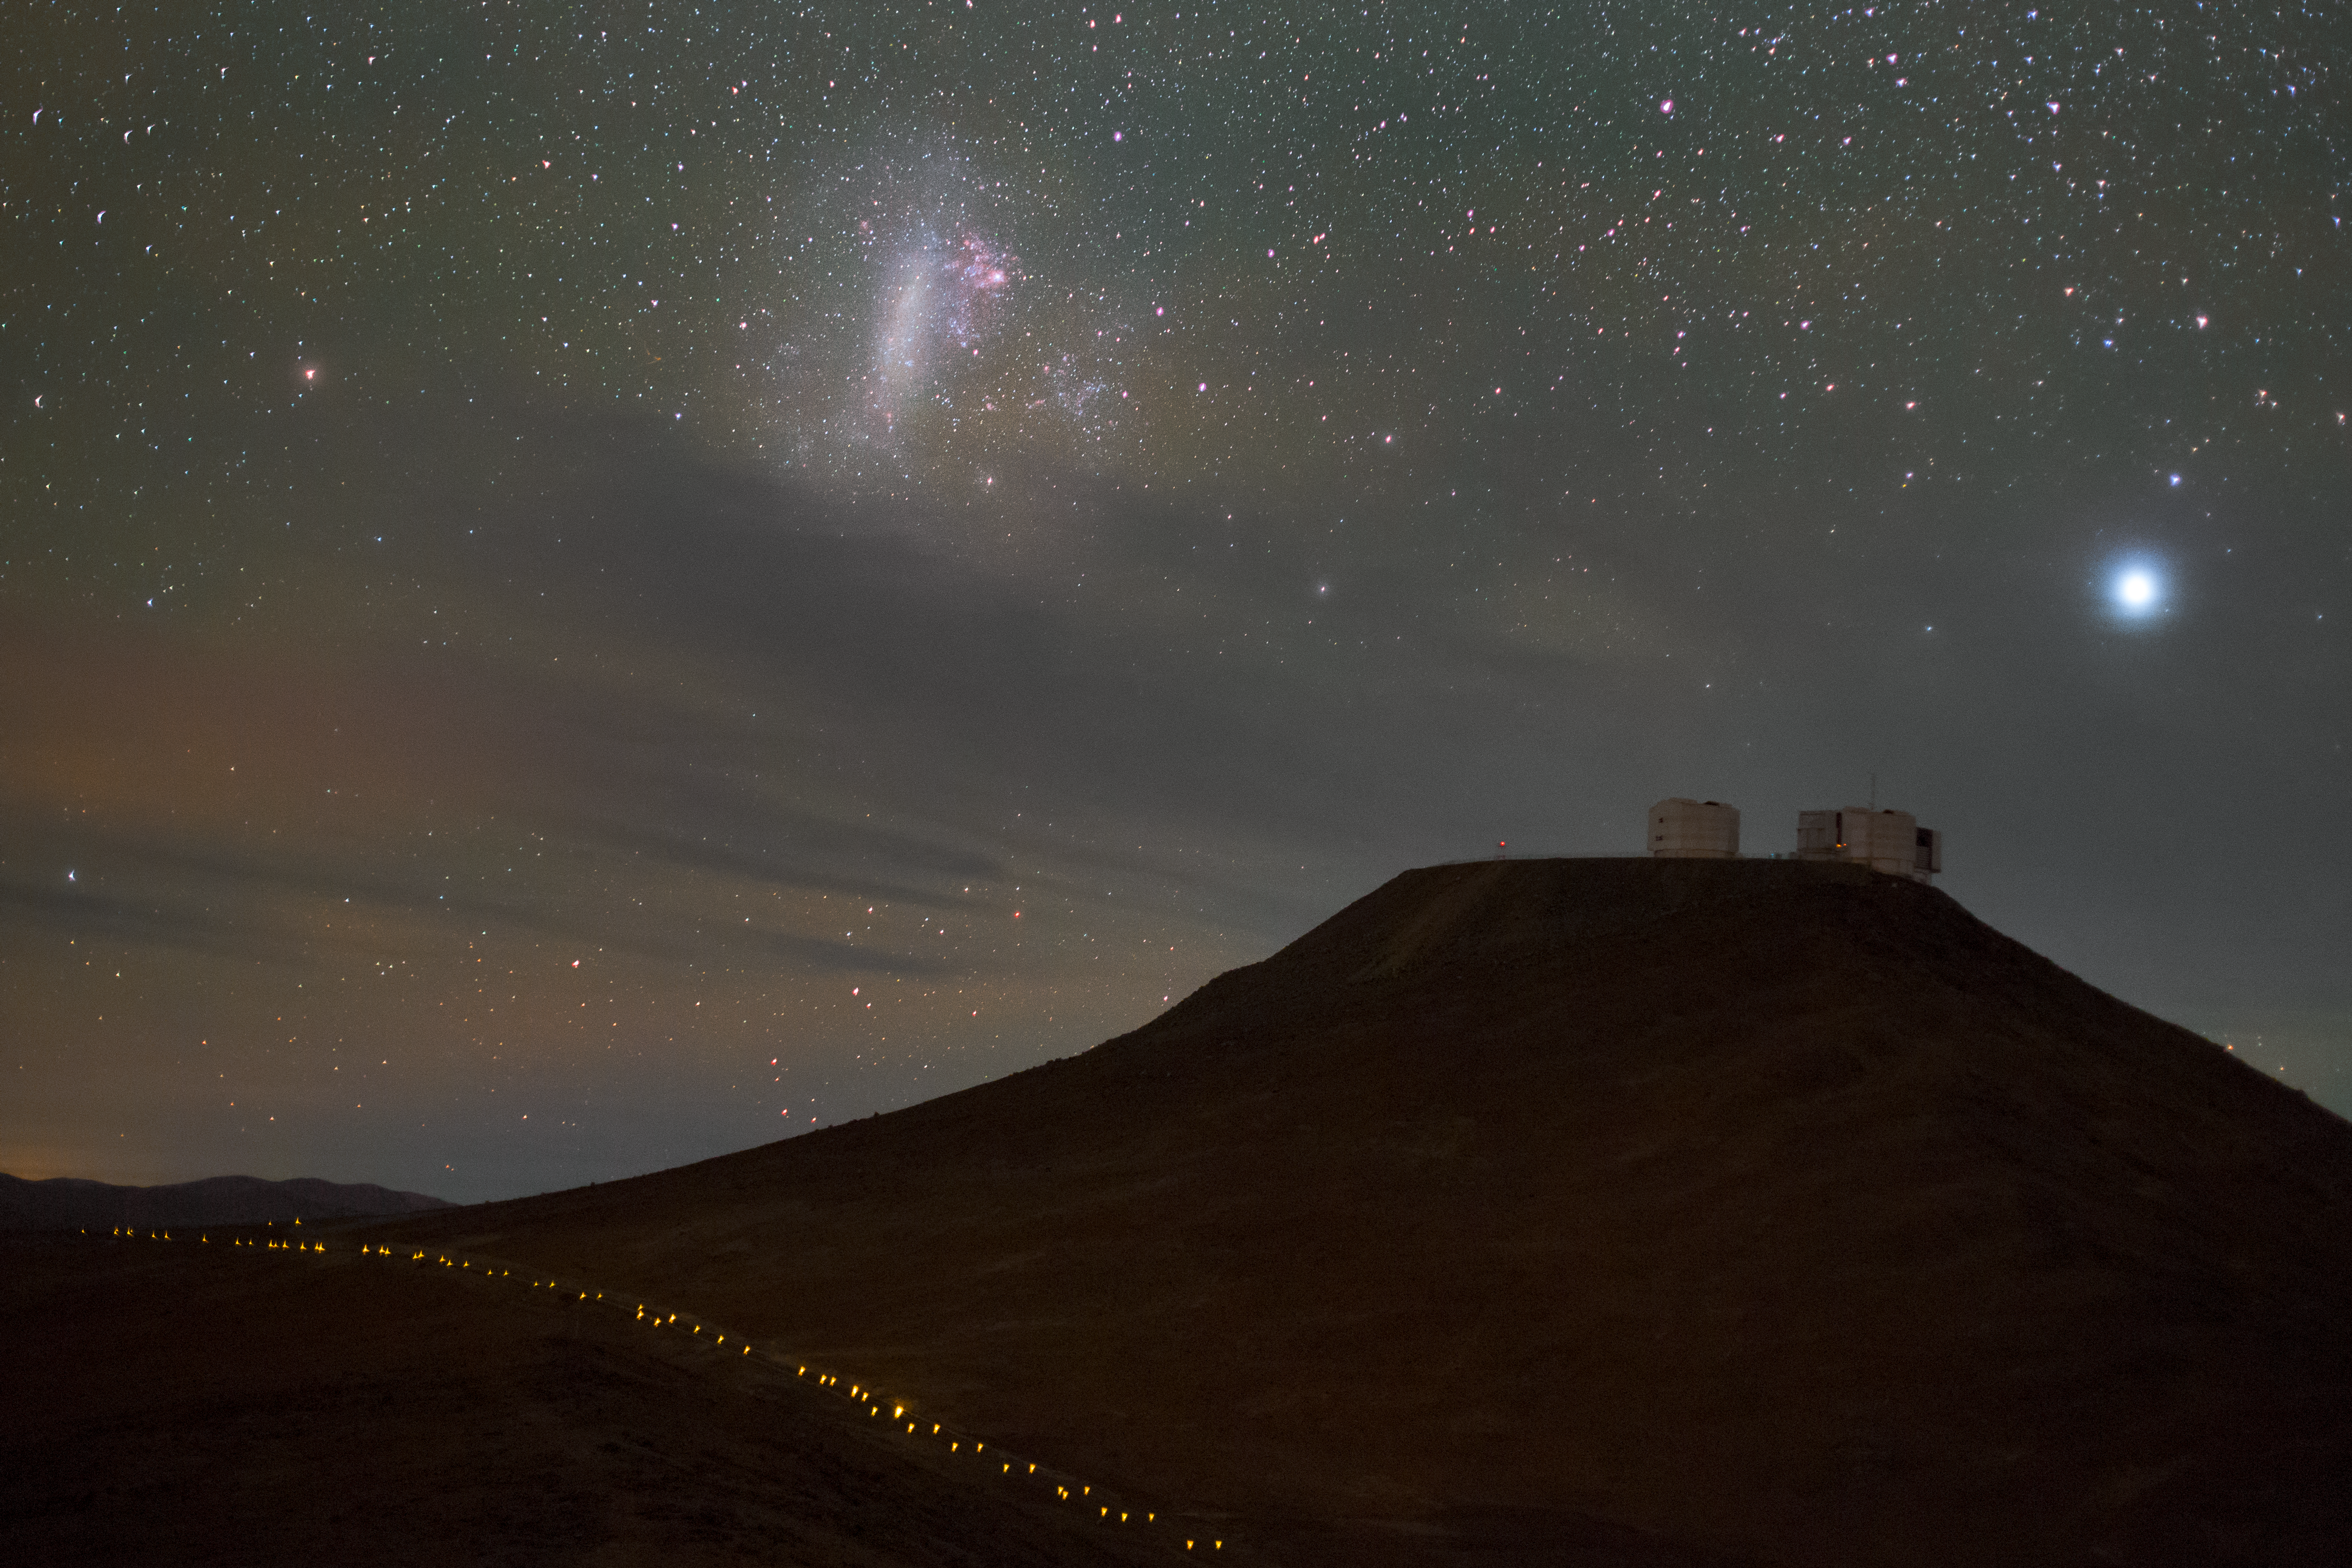

Magellanic Cloud over Paranal

Our home galaxy, the Milky Way, is not alone; it has several smaller galaxies traveling in vast orbits around it. Among the largest of these are the Small and Large Magellanic Clouds, classed as irregular dwarf galaxies. Here, the Large Magellanic Cloud is seen in the sky as a diffuse cloud above (top-left) the peacefully observing Paranal Observatory in Chile.

Credit: ESO/P. Horálek